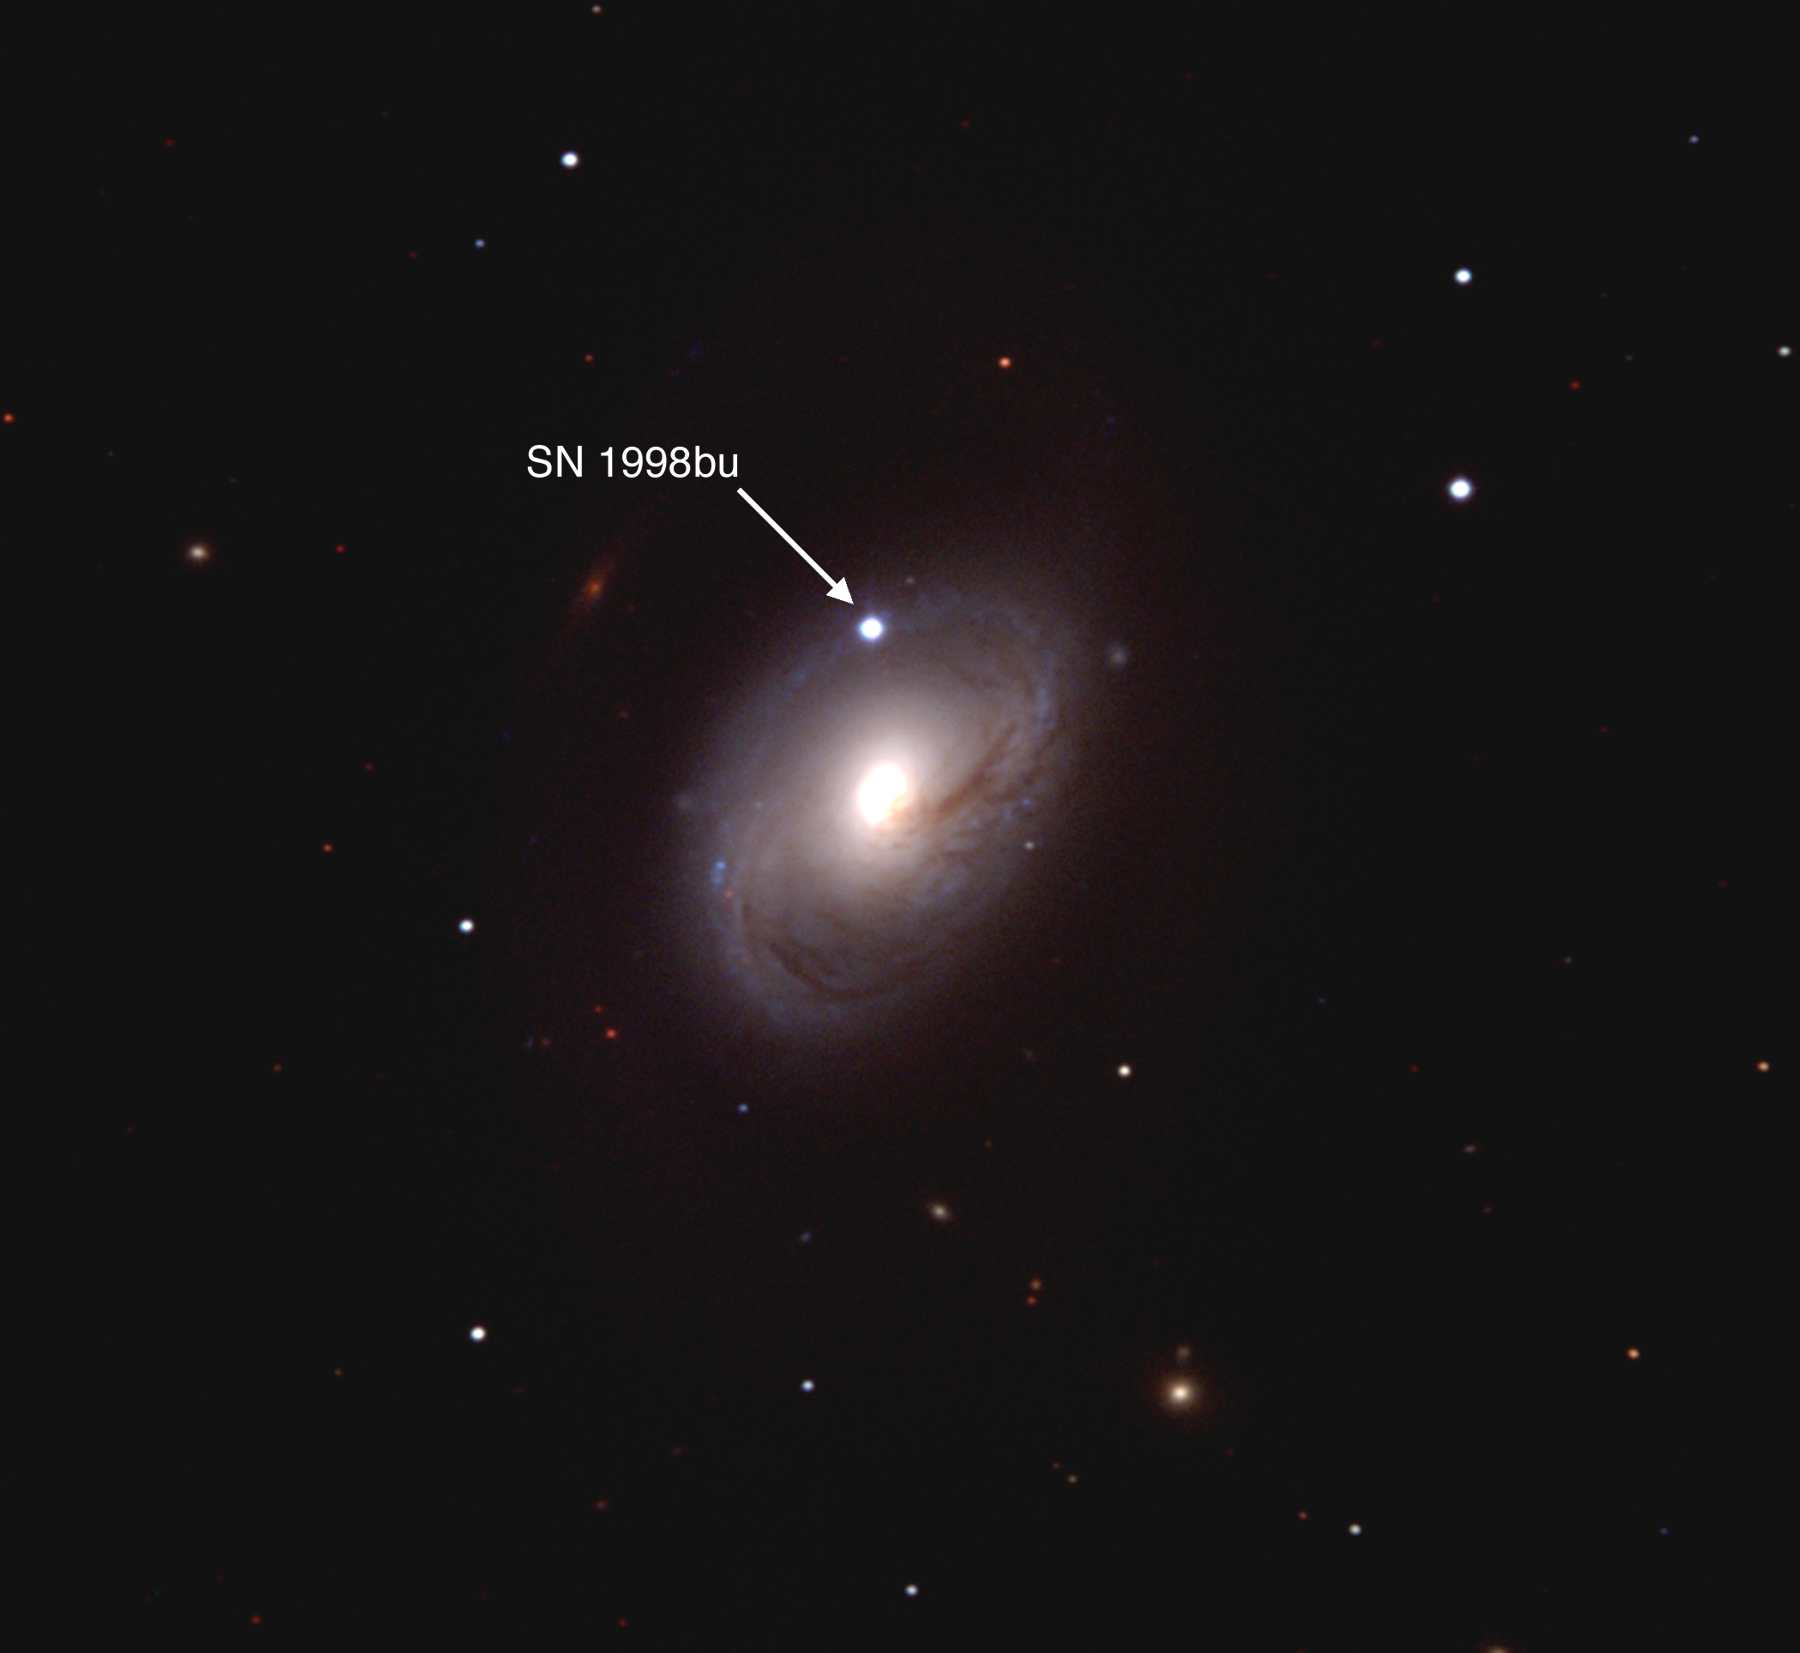

Supernova 1998bu in the nearby spiral galaxy

Supernovae Are the Clues to the Accelerating Universe-The Journal Science Picks Top Advance for 1998: Supernova 1998bu in the near-by spiral galaxy, M96 illustrates the appearance of supernovae observed at the far greater distances necessary to see the effect of Einstein's cosmic repulsion.

The supernovae and their parent galaxies used to measure Einstein's cosmic repulsion are at distances averaging 10 billion light years-some 300 times further away than M96-and are much fainter and more difficult to discover and study. Galaxies at these distances are faint smudges of light little bigger than the stars in the field of M96 and their supernovae appear as points of light about as bright as the parent galaxy.

Dr. Nicholas Suntzeff took this true color image of supernova 1998bu near maximum brightness with the 0.9-m telescope at the National Science Foundation's Cerro Tololo Inter-American Observatory.

Credit: CTIO/NOIRLab/NSF/AURA/N. Suntzeff